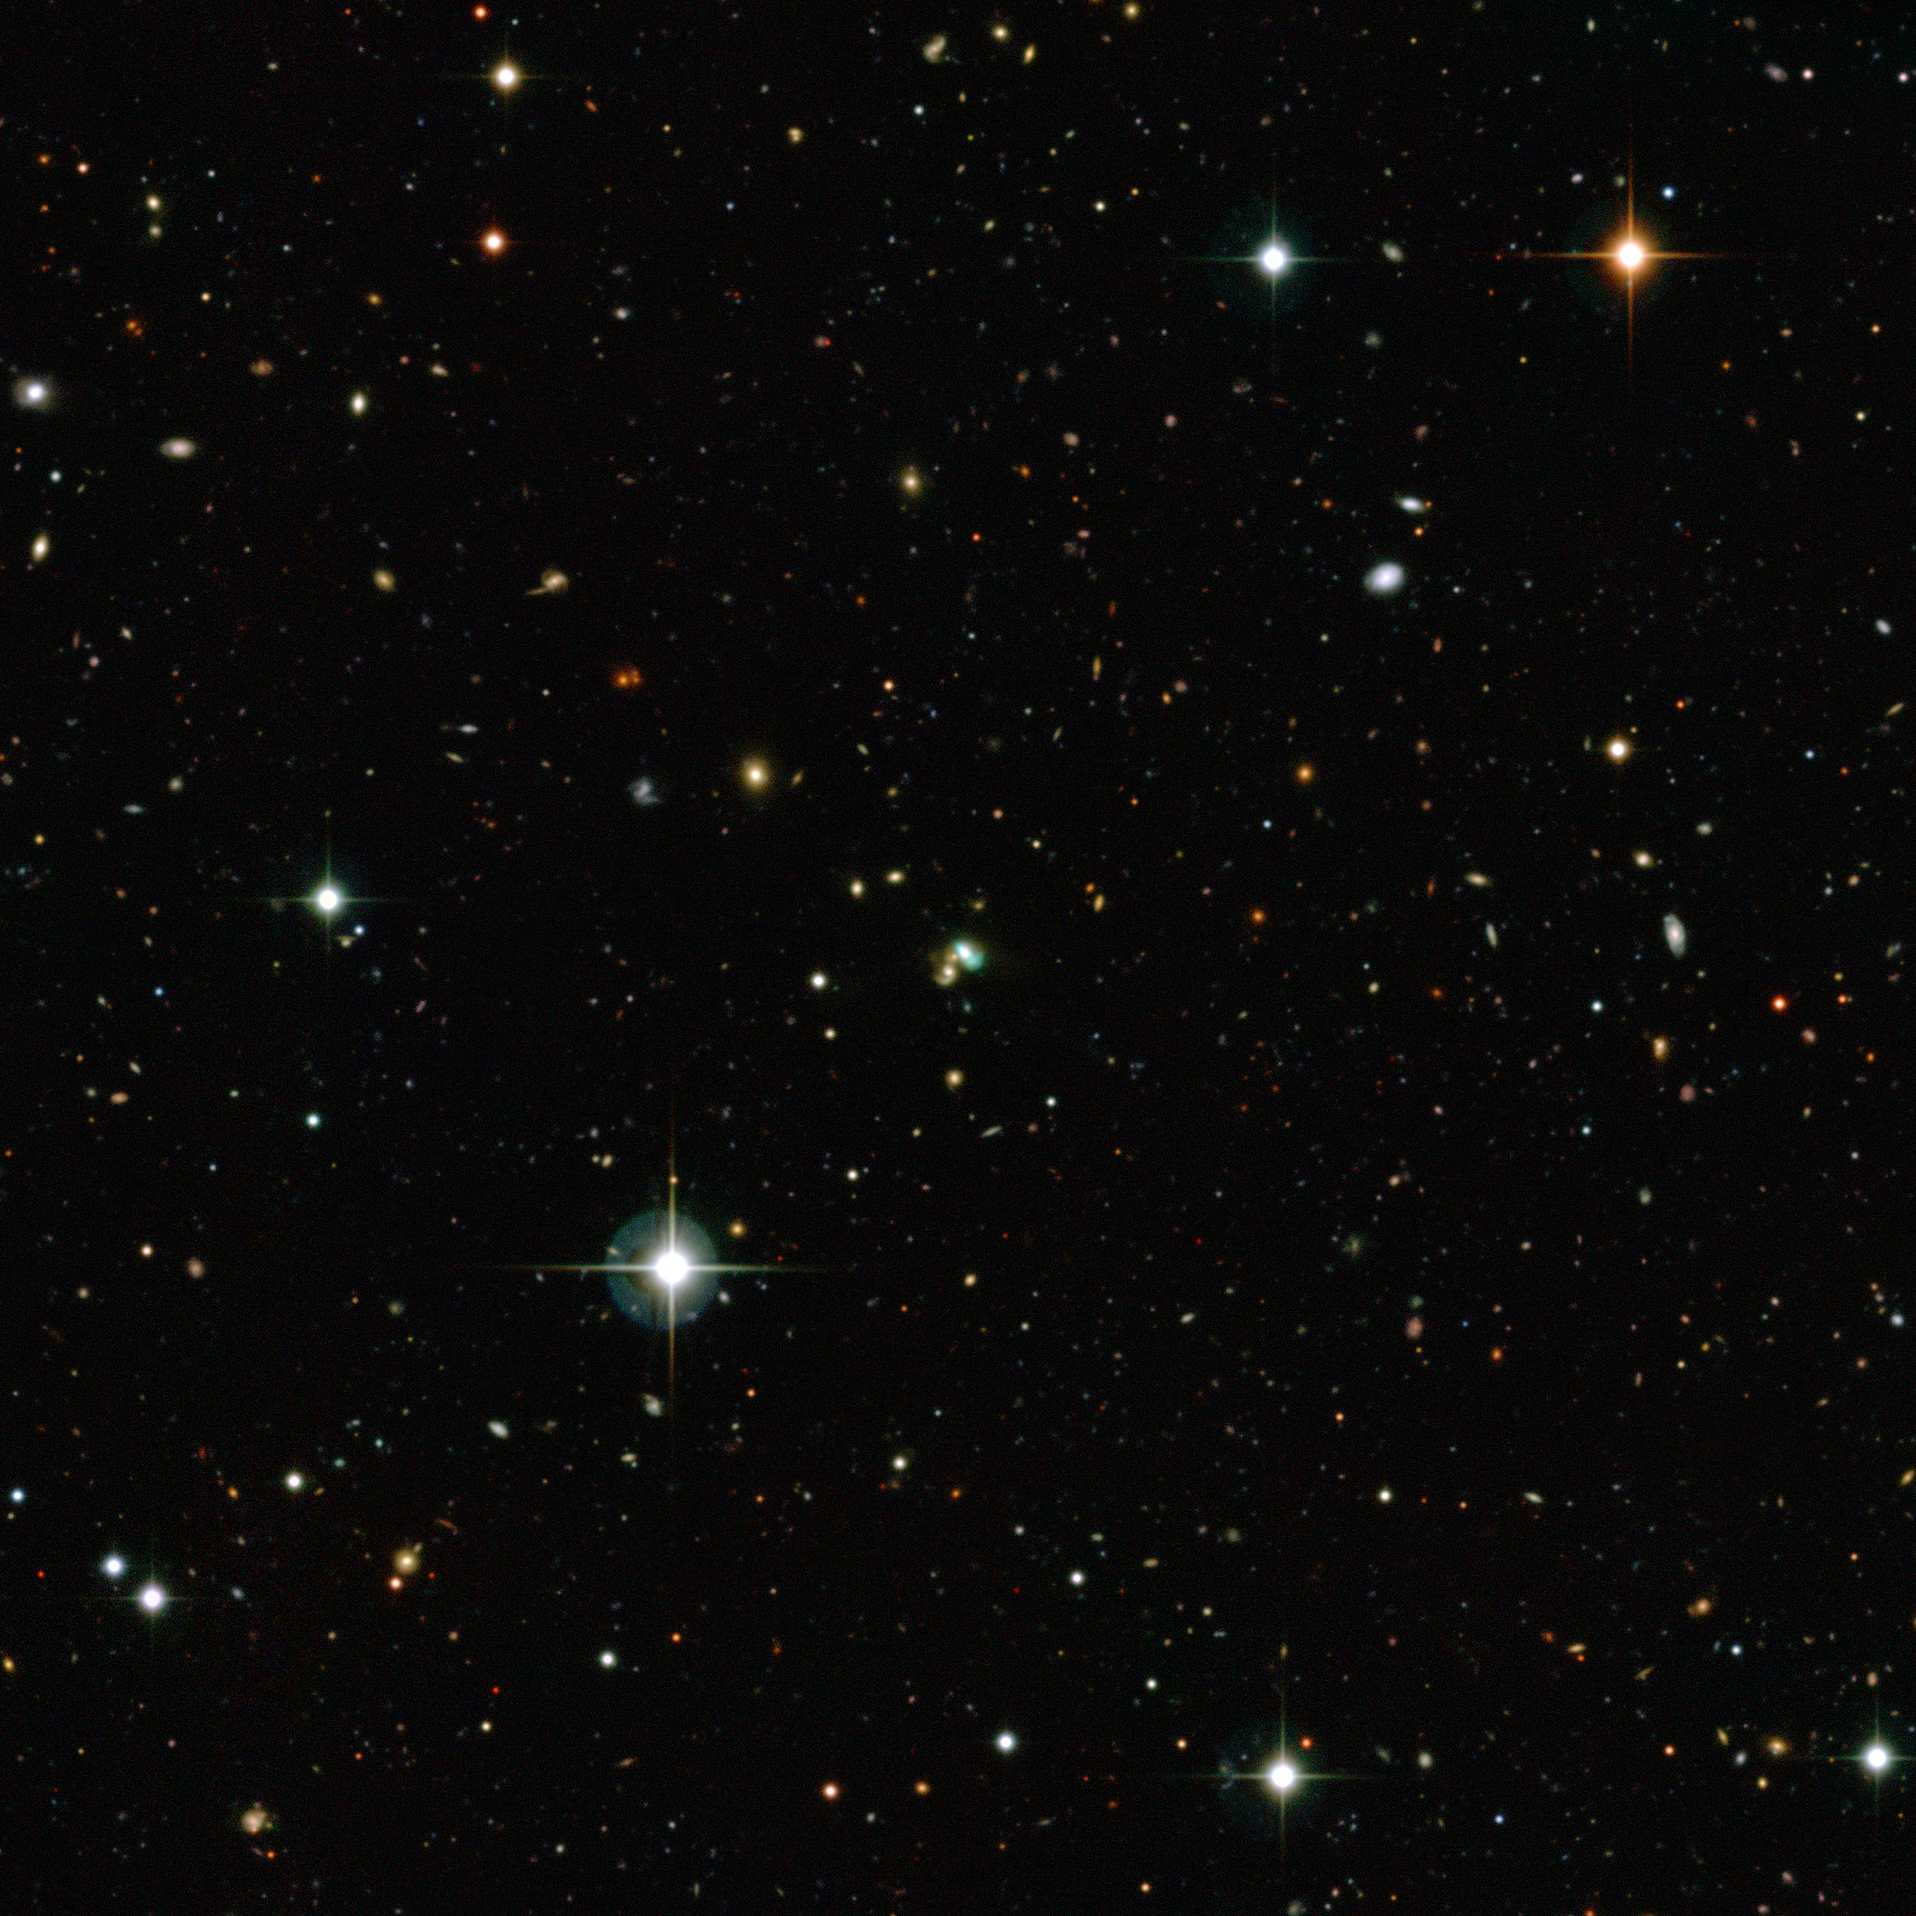

The Green Bean galaxy J2240

This view from the Canada-France-Hawaii Telescope shows thousands of galaxies in the distant Universe. But the one close to the centre looks very odd — it is bright green. This very unusual object is known as J224024.1−092748 or J2240 and it is a bright example of a new class of objects that have been nicknamed green bean galaxies. Green beans are entire galaxies that are glowing under the intense radiation from the region around a central black hole. J2240 lies in the constellation of Aquarius (The Water Bearer) and its light has taken about 3.7 billion years to reach Earth.

Credit: CFHT/ESO/M. Schirmer